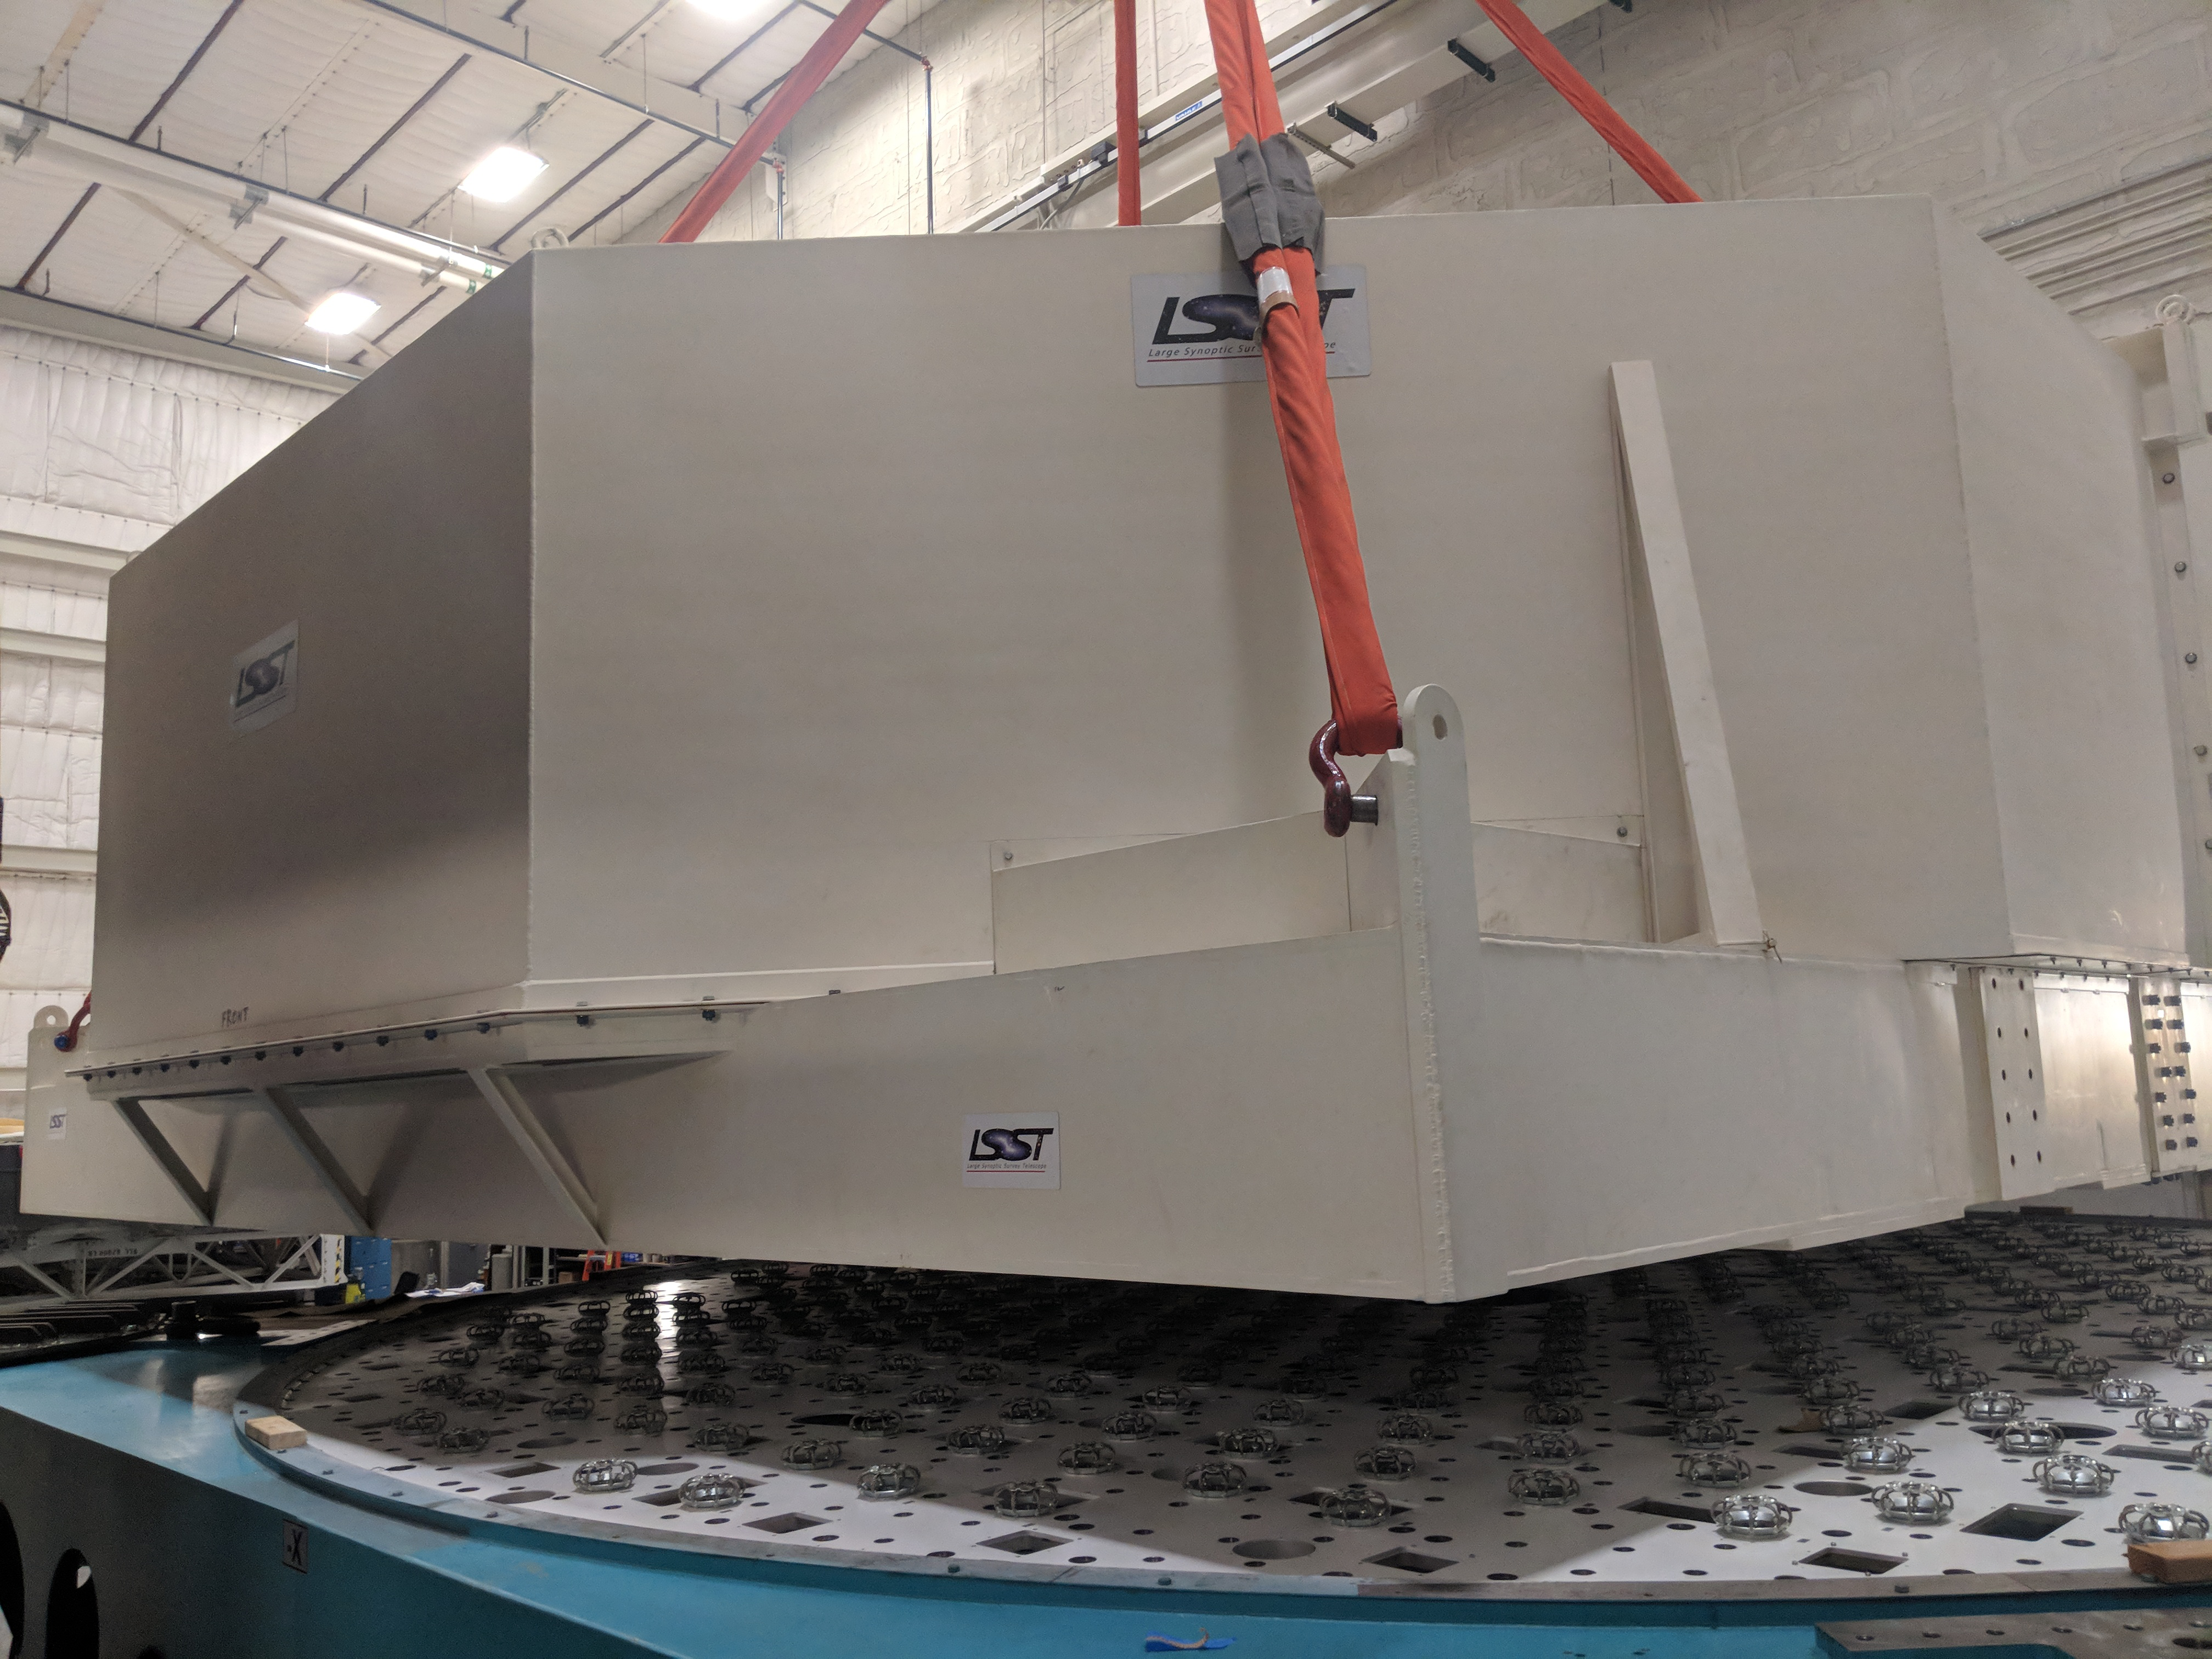

M1M3 Move

On October 18, 2018, the M1M3 Mirror was moved to the Richard F. Caris Mirror Lab on a Precision Heavy Haul truck. The Mirror had been in storage in hangar at Million Air since its fabrication, which was completed in 2015. Now that both the Cell and the Mirror are in the Lab, the next step is the installation of the Mirror onto the M1M3 Cell using the vacuum lifter. In this photo, the Mirror in its container is suspended over the Mirror Cell.

Credit: Rubin Observatory/NSF/AURA